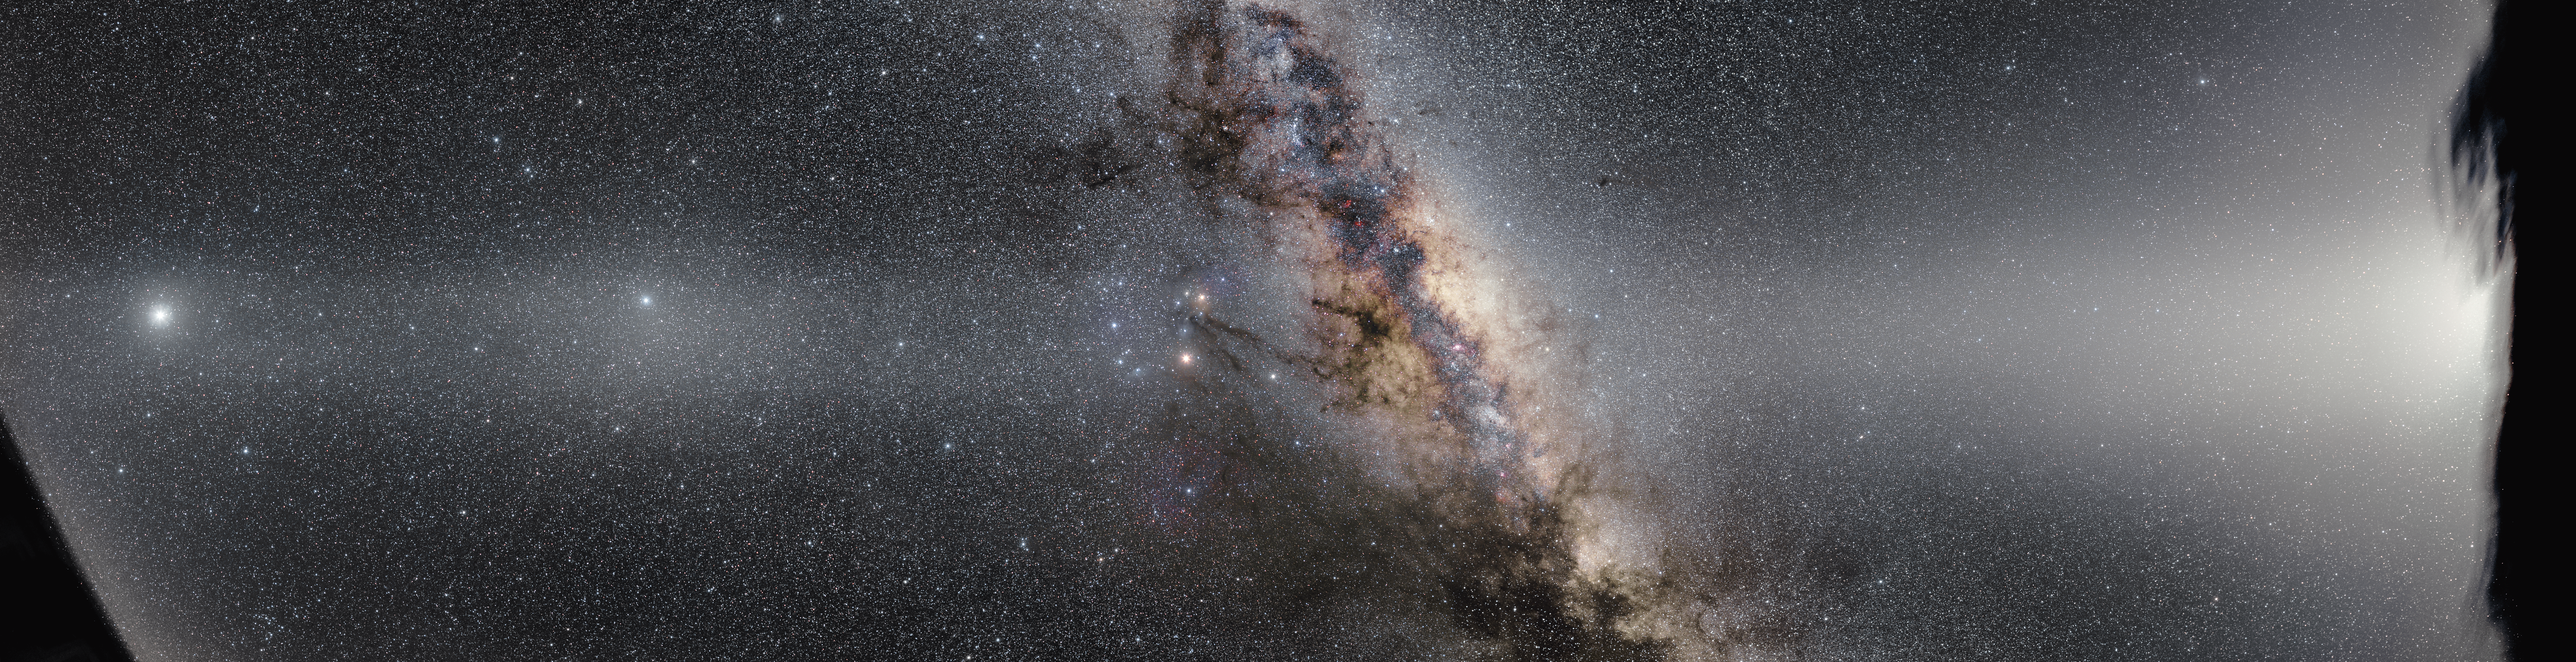

False dawn

The sky is full of optical phenomena that can make it tricky to get a clear view of the cosmos. These present a frustrating challenge to astronomers, but for astrophotographers they can provide a real feast for the eyes! This stunning image shows the centre of the Milky Way crossed by the eerie glow of zodiacal light, and is full of dust-induced features that obstruct scientific observations — but they look so beautiful it’s difficult to mind too much.

In this image, the centre of the Milky Way appears to be full of inky black gas. In fact, the dark swirling patches are simply the absence of visible light, because huge clouds of dust are obscuring the light from more distant stars. However, just as dust can give the illusion of darkness, it can also give the illusion of light. This is the case with zodiacal light, a fuzzy band of light that we see projected along the constellations of the zodiac. It is caused when sunlight is scattered by the disc of cosmic dust surrounding the inner Solar System. Particularly observant viewers may notice intricate structures within the band of light — notable here is the phenomenon of Gegenschein, the faint elliptical glow at the antisolar point towards the left of the frame. To the right, the bright column of zodiacal light, or “false dawn”, swells up from the horizon.

This image was captured over the course of a night and is the result of sophisticated imaging by ESO Photo Ambassador Petr Horálek, who sought to capture the structure of zodiacal light in a ground-based image like never before. It was taken at ESO’s La Silla Observatory in Chile. Petr Horálek won the title of "Czech Astrophotography of the Month" in January 2017 for his photo. The title is offered by the Czech Astronomical Society and the Czech Astronomical Institute.

Credit: ESO/P. Horálek